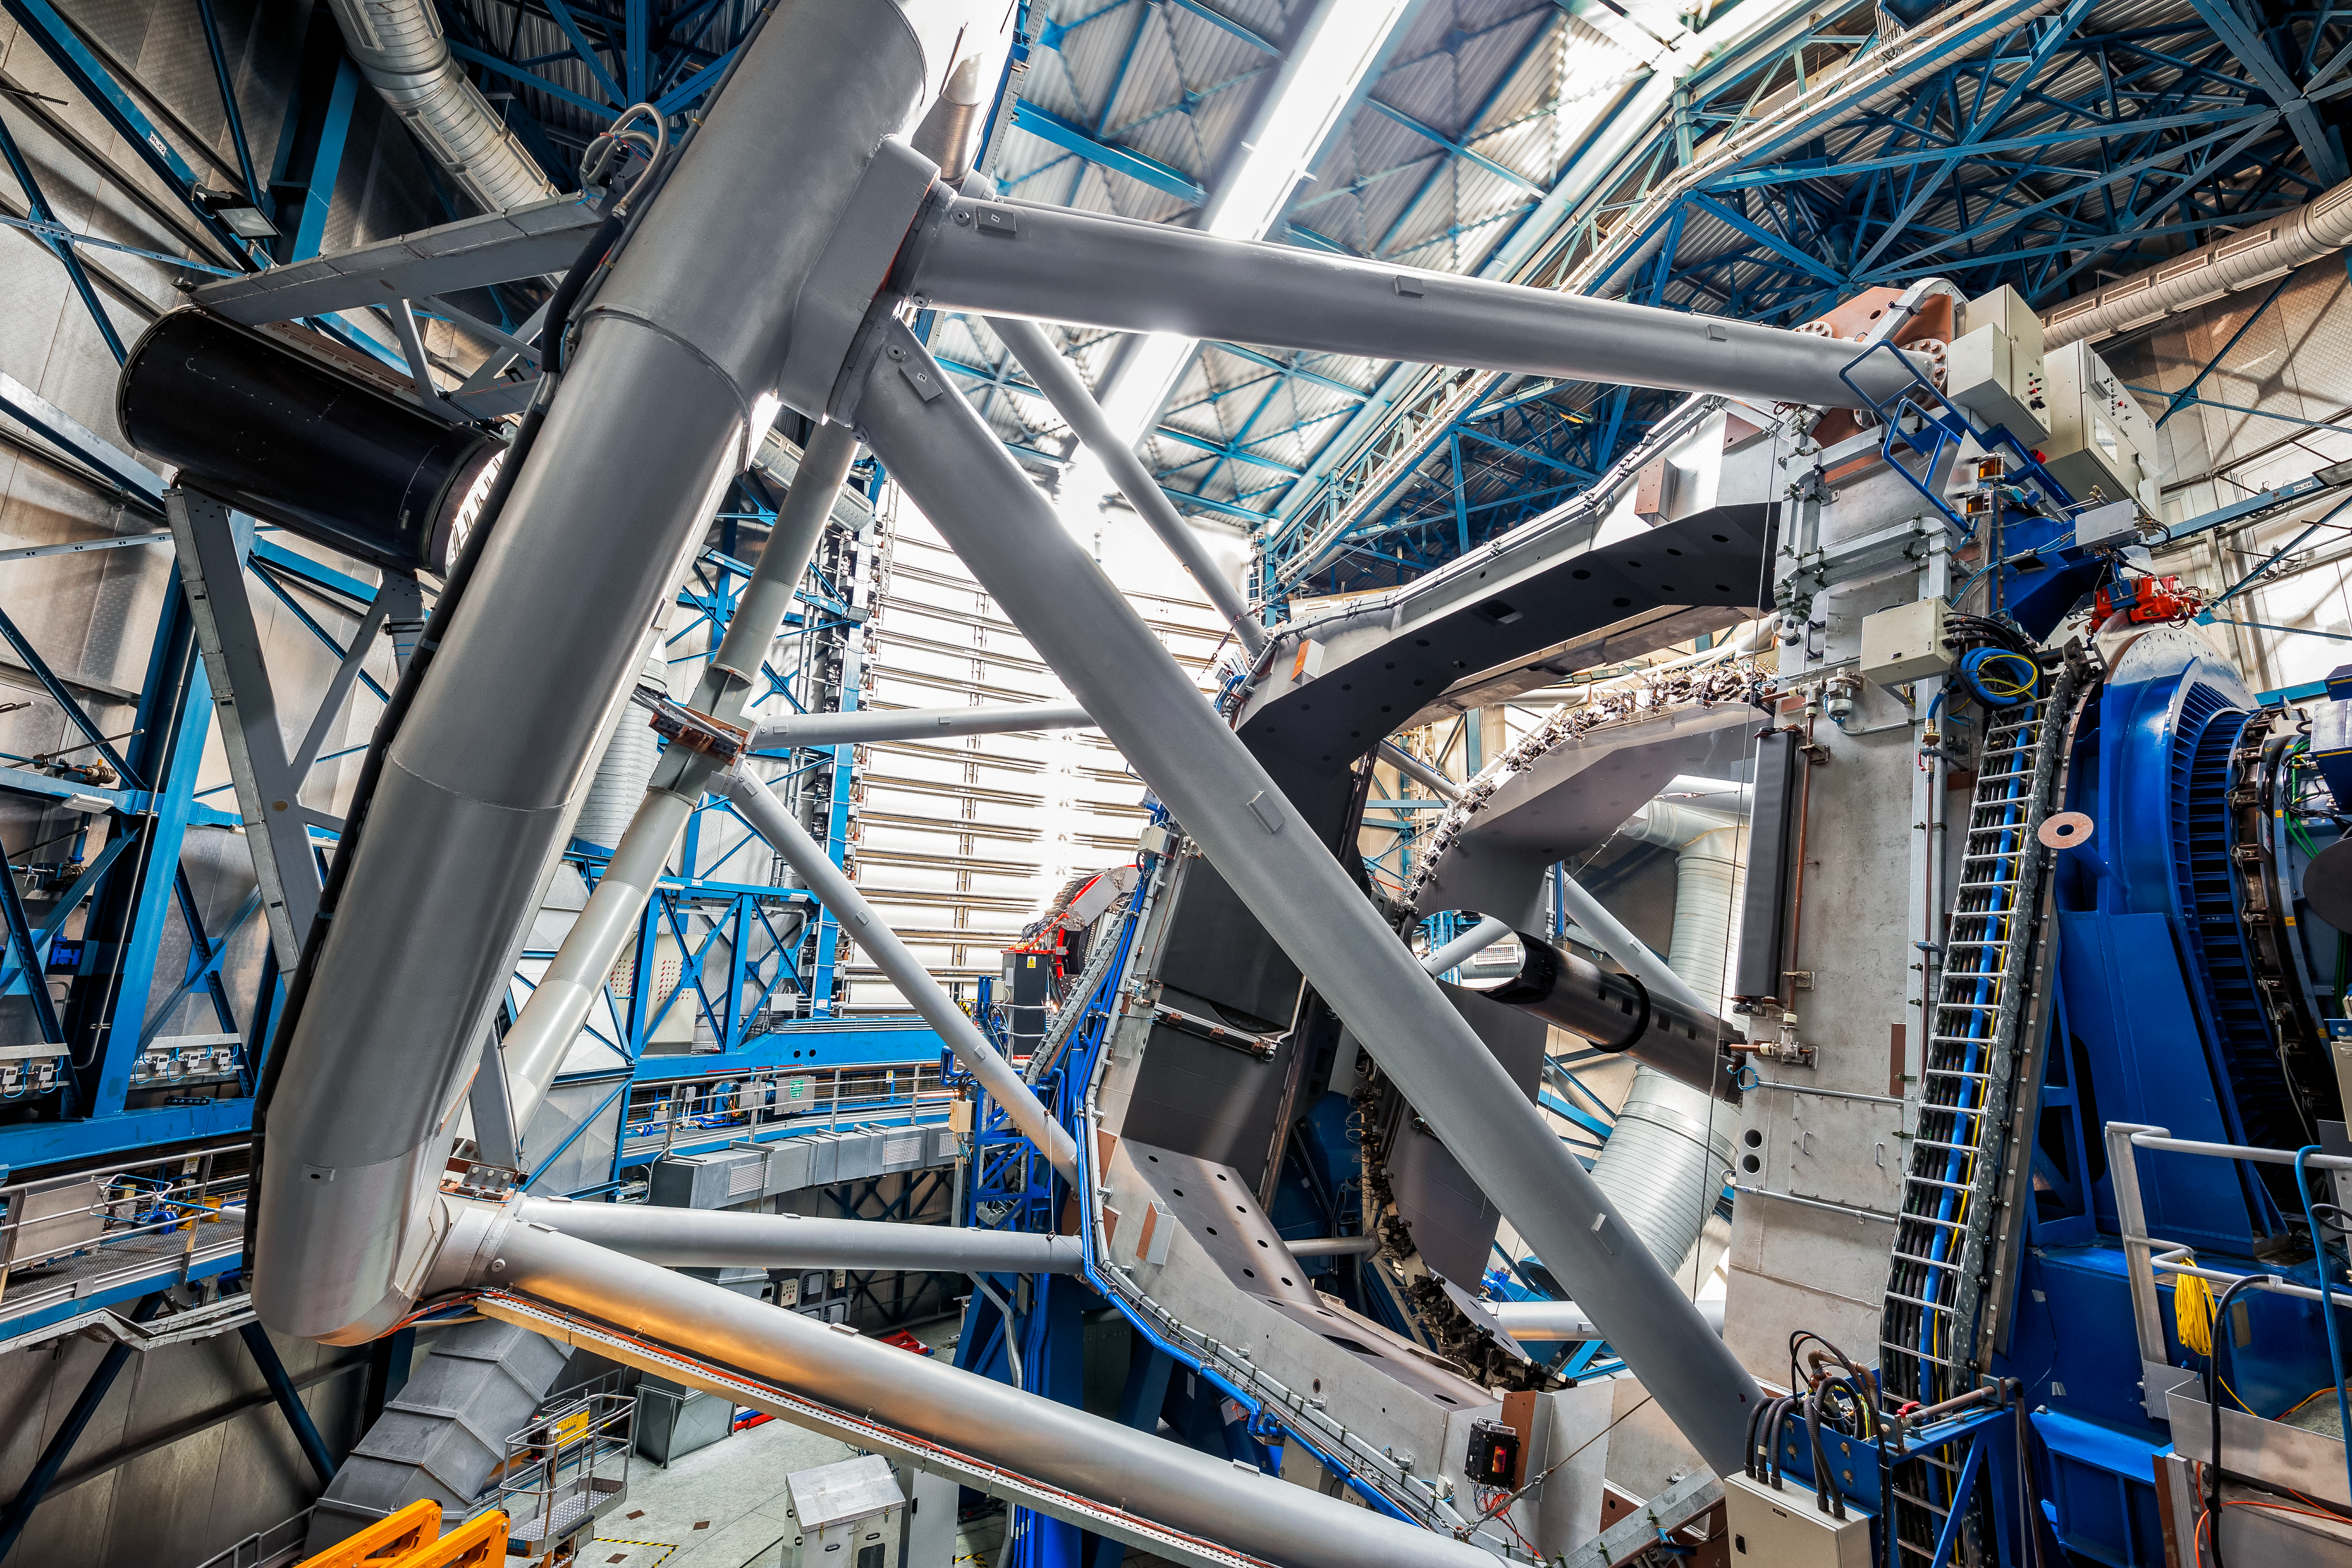

Inside the VLT

Inside one of the four-unit telescopes of the VLT. The VLT is one of the most optically advanced telescopes in the world. Each of the four unit telescopes consists of main mirrors measuring 8.2 meters in diameter. Although the telescopes are mostly used together, it is possible for them to be used individually; with one such telescope, images of celestial objects as faint as magnitude 30 can be obtained in a one-hour exposure. This corresponds to seeing objects that are four billion (four thousand million) times fainter than what can be seen with the unaided eye.

Credit: ESO/S. Goebel